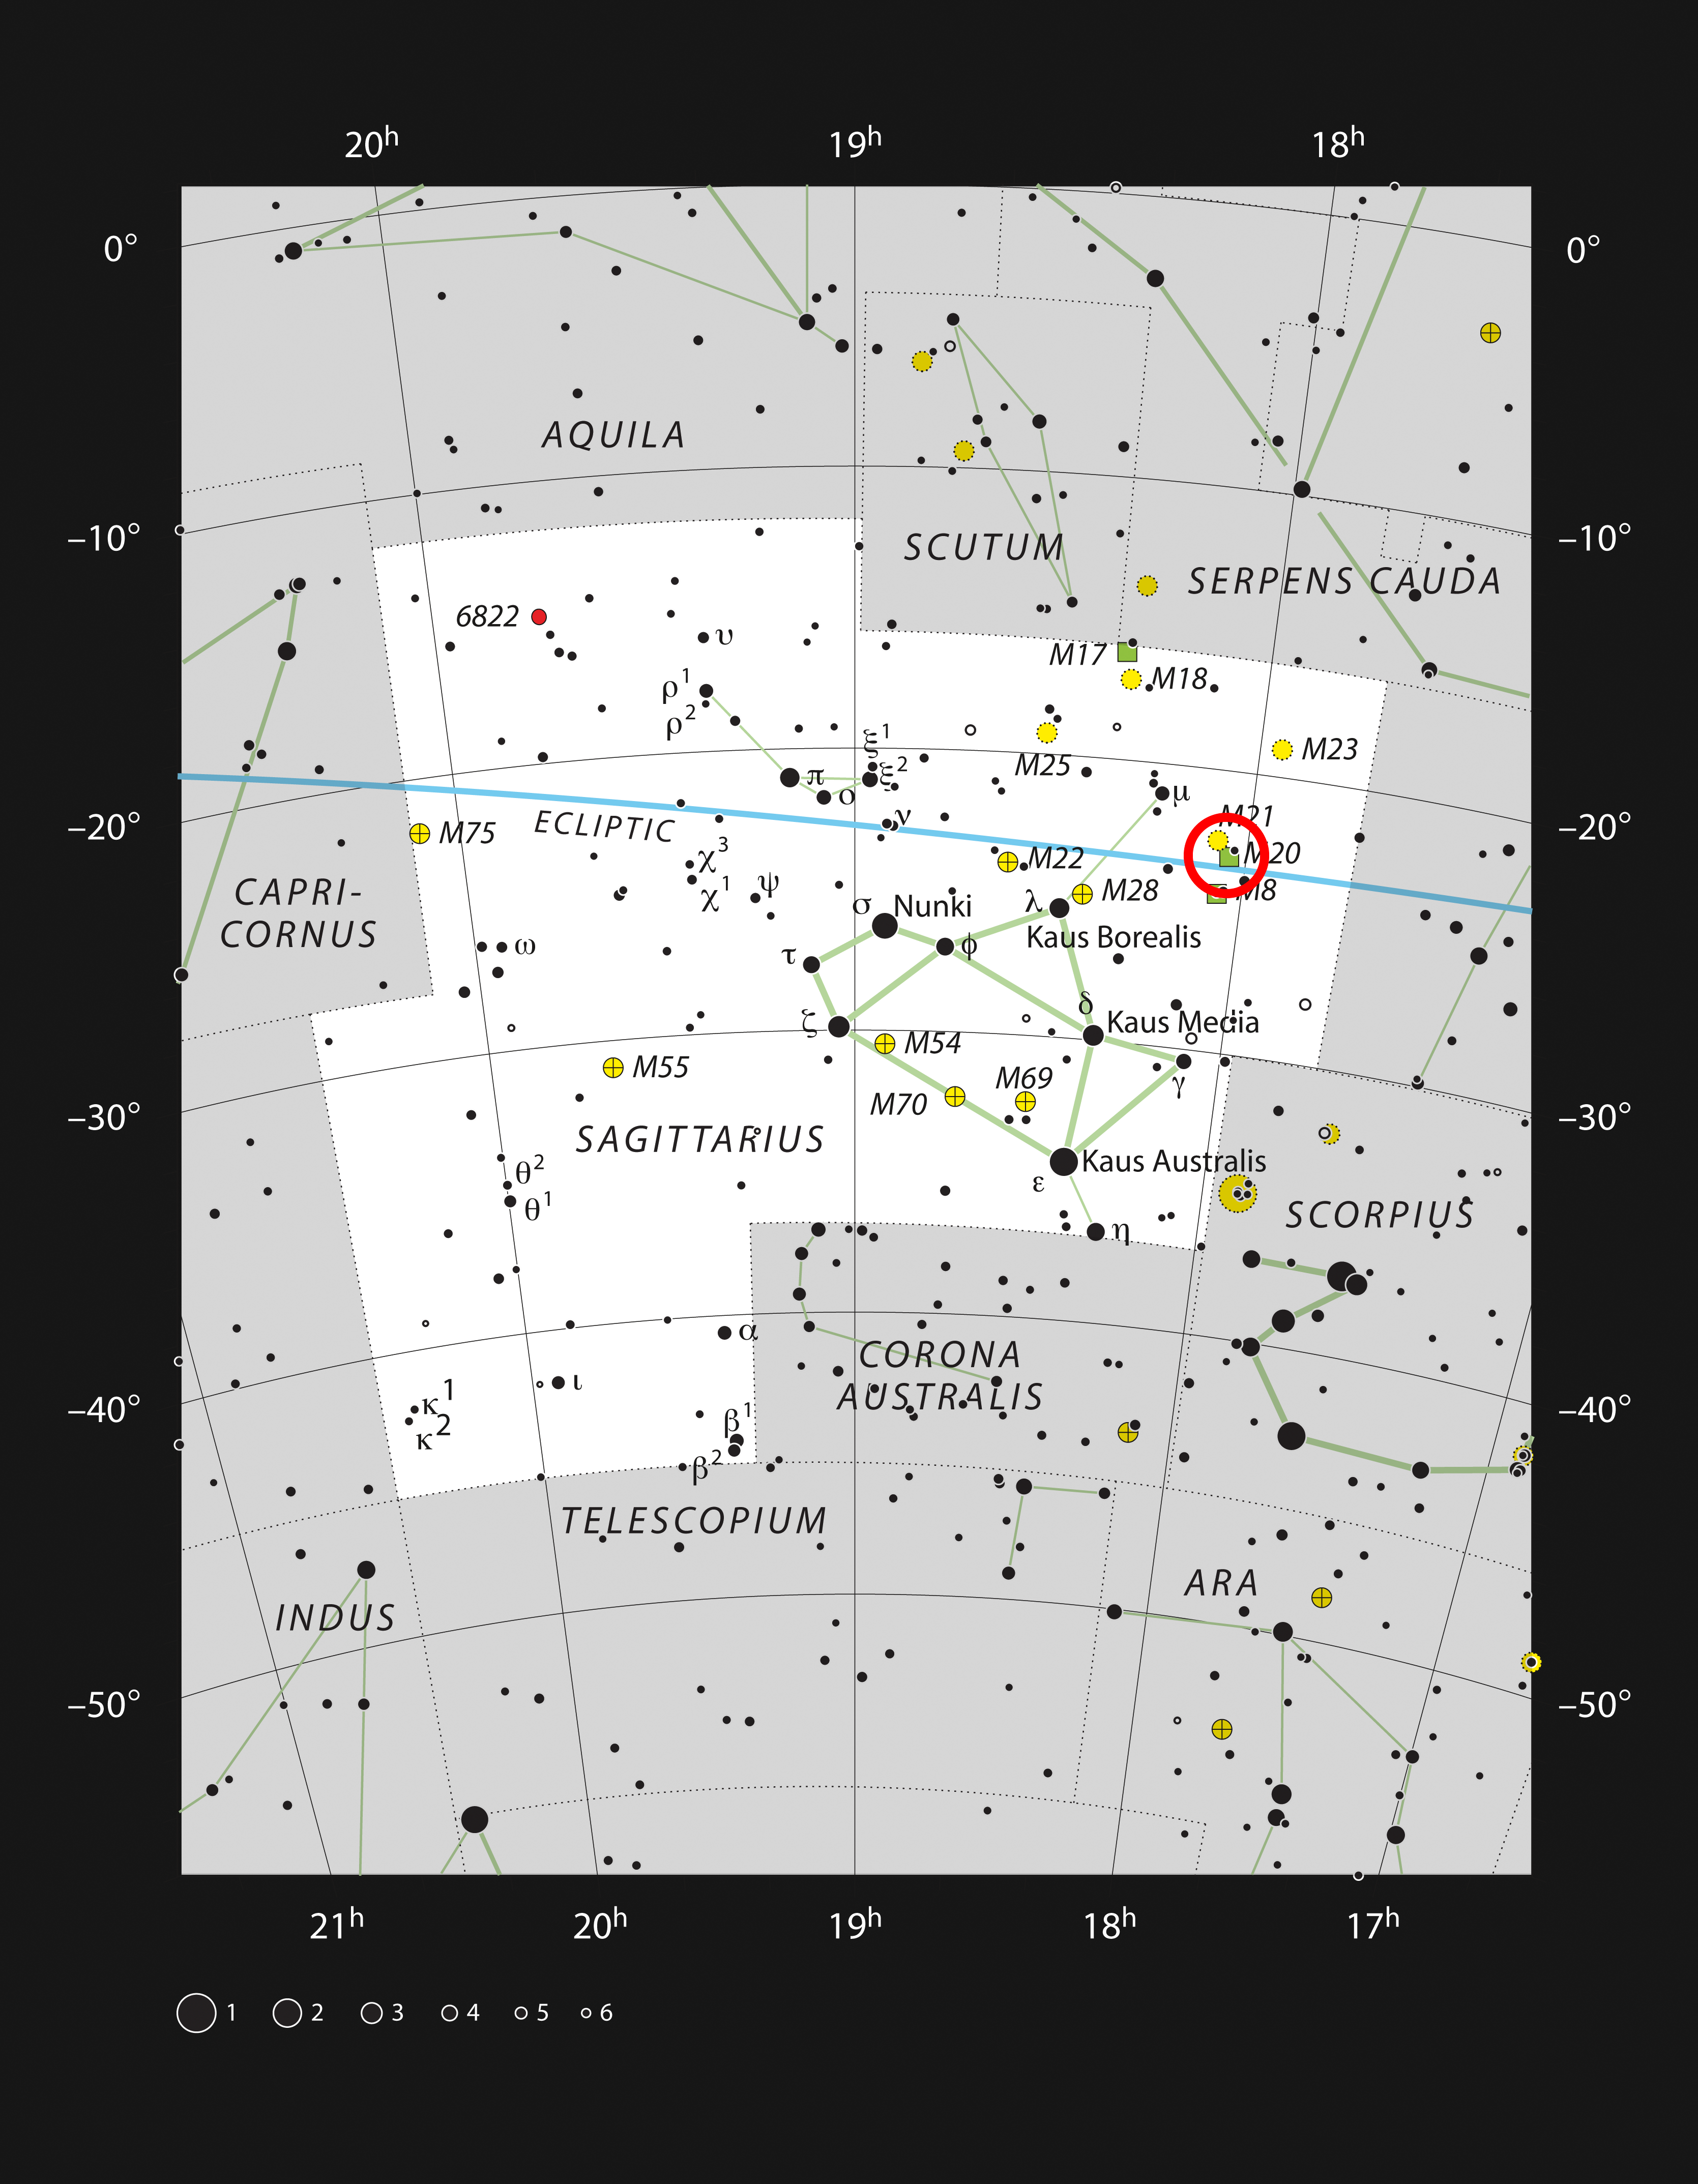

The Trifid Nebula in the constellation of Sagittarius

This chart shows the naked-eye stars in the constellation of Sagittarius (The Archer). The location of the famous Trifid Nebula (Messier 20) is marked. This glowing star formation region can easily be seen in small telescopes and larger ones reveal the three dark lanes that give the object its name.

Credit: ESO, IAU & Sky and Telescope